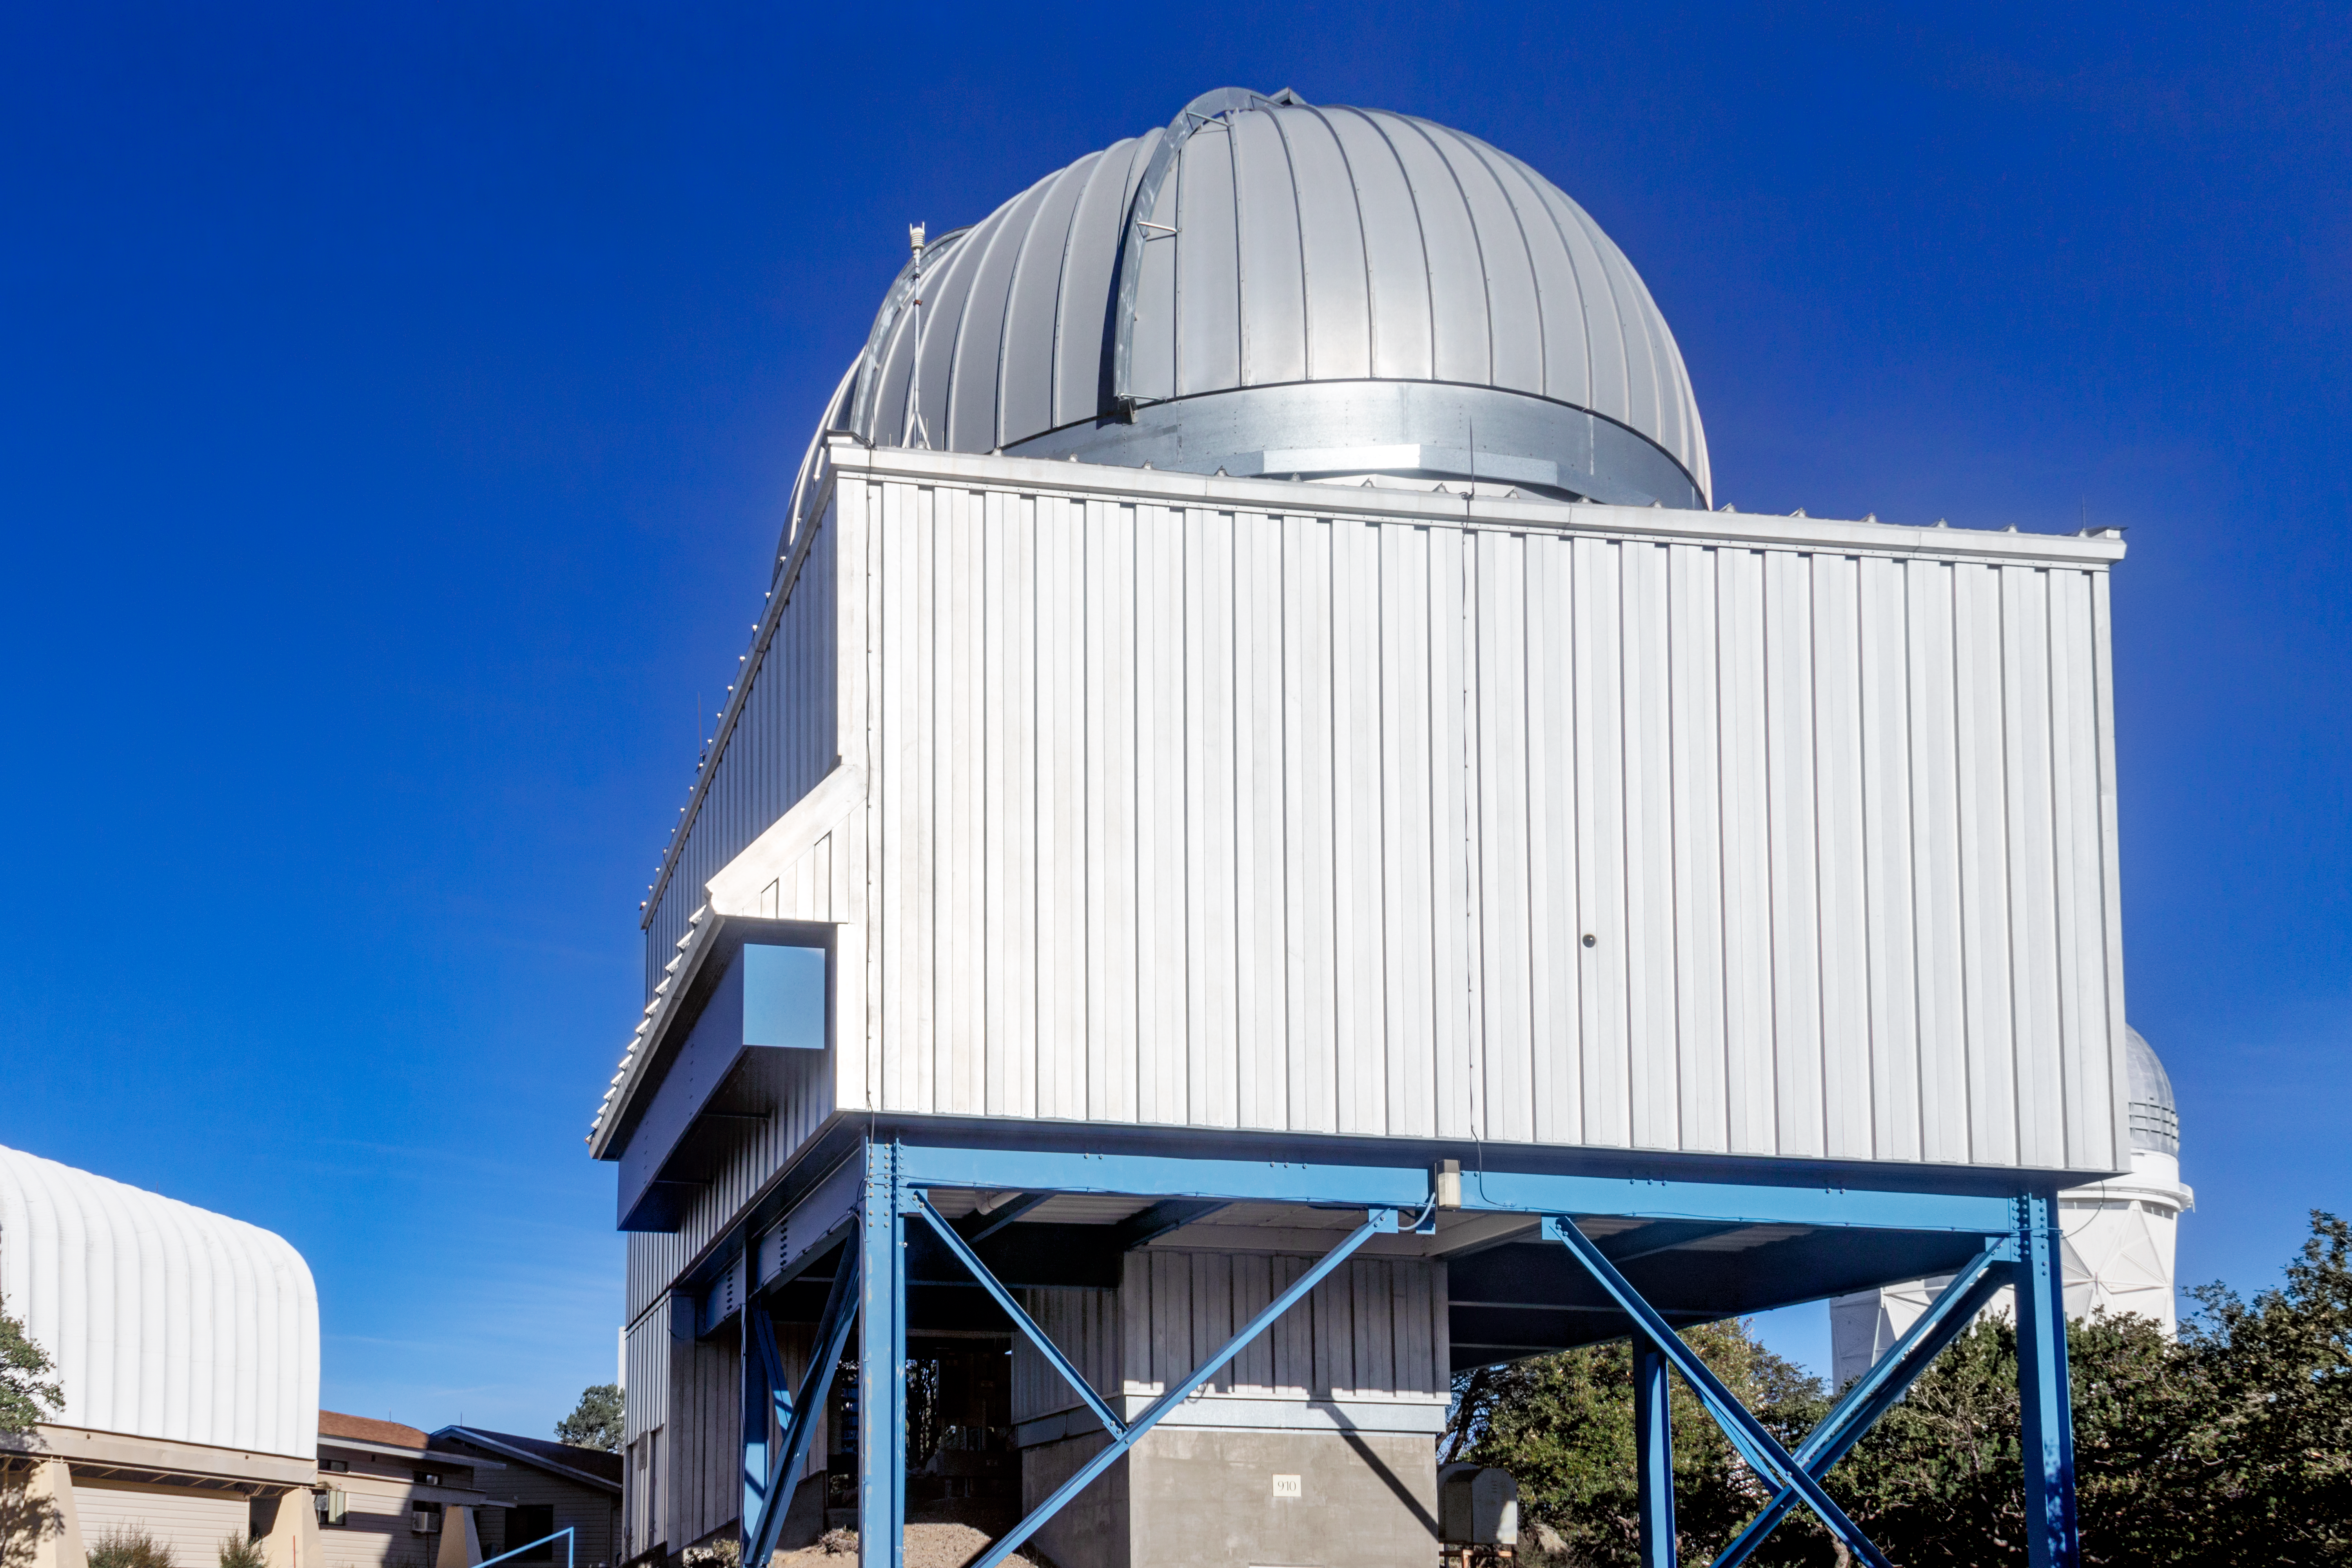

University of Arizona 1.8-meter Spacewatch Telescope

The University of Arizona's 1.8-meter Spacewatch telescope, located at the Kitt Peak National Observatory in Arizona, is shown here.

Credit: NOIRLab/AURA/NSF